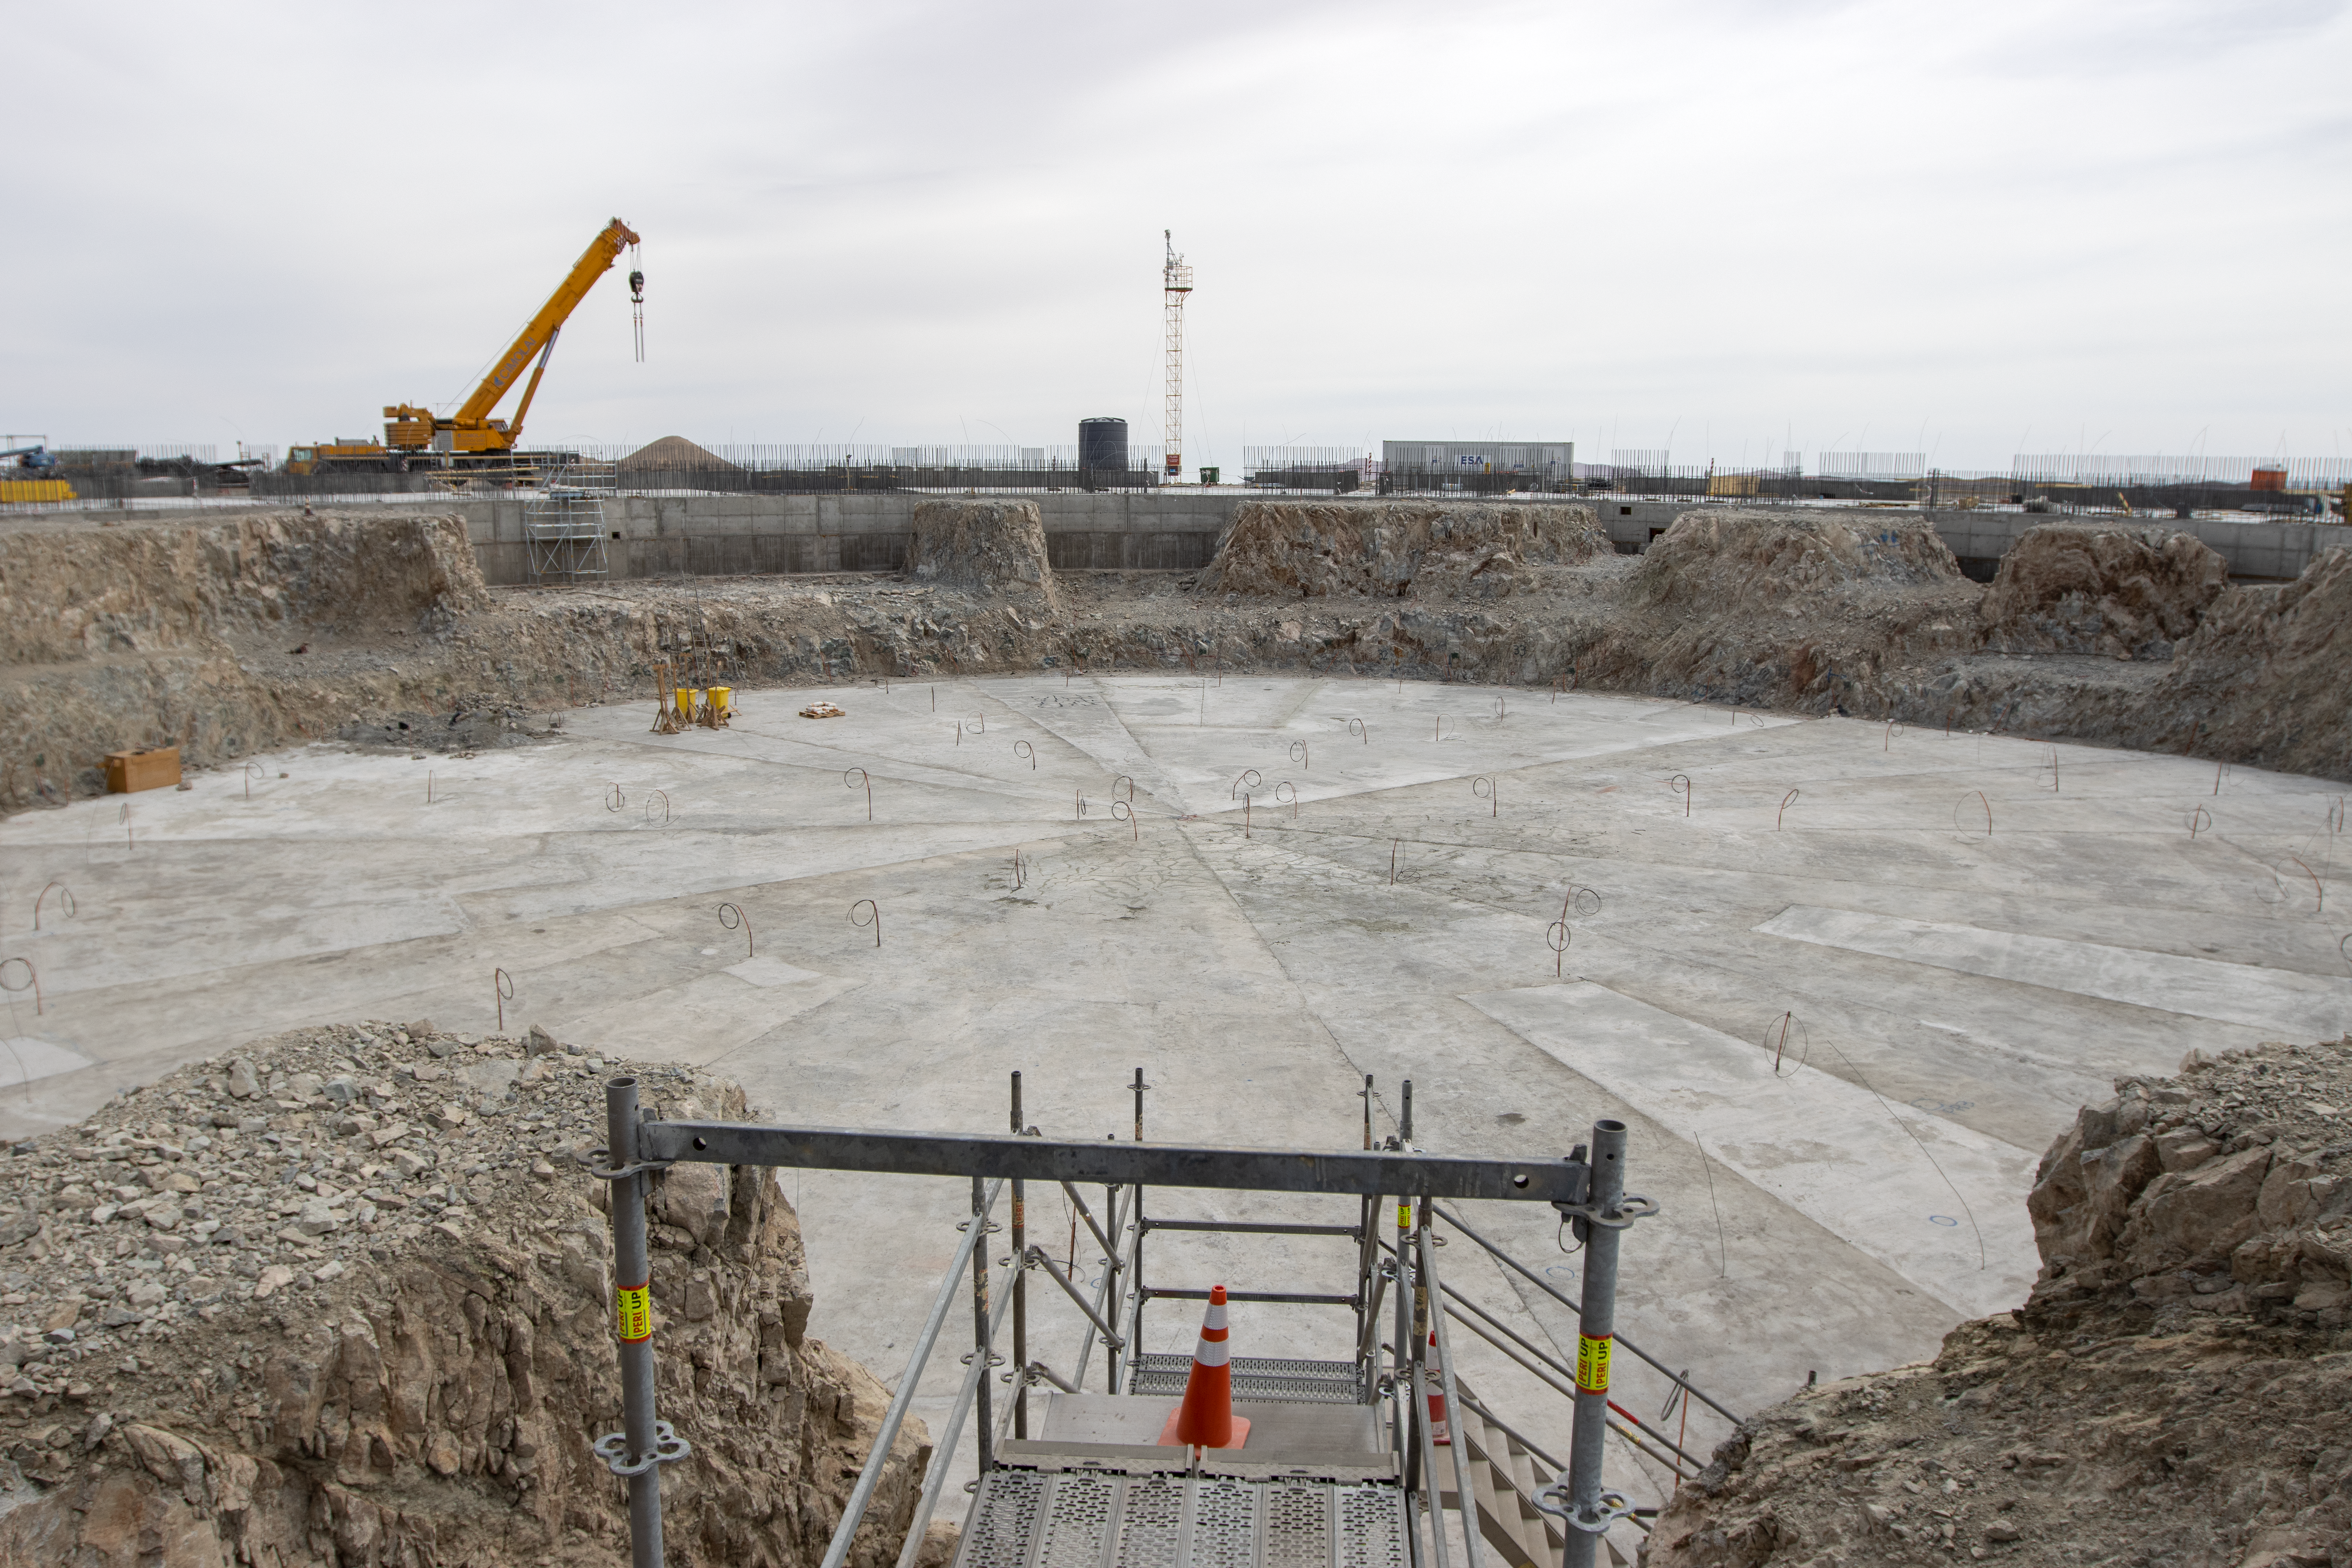

Strong foundations laid

ELT construction work progressing at Cerro Armazones, Chile.

Credit: ESO